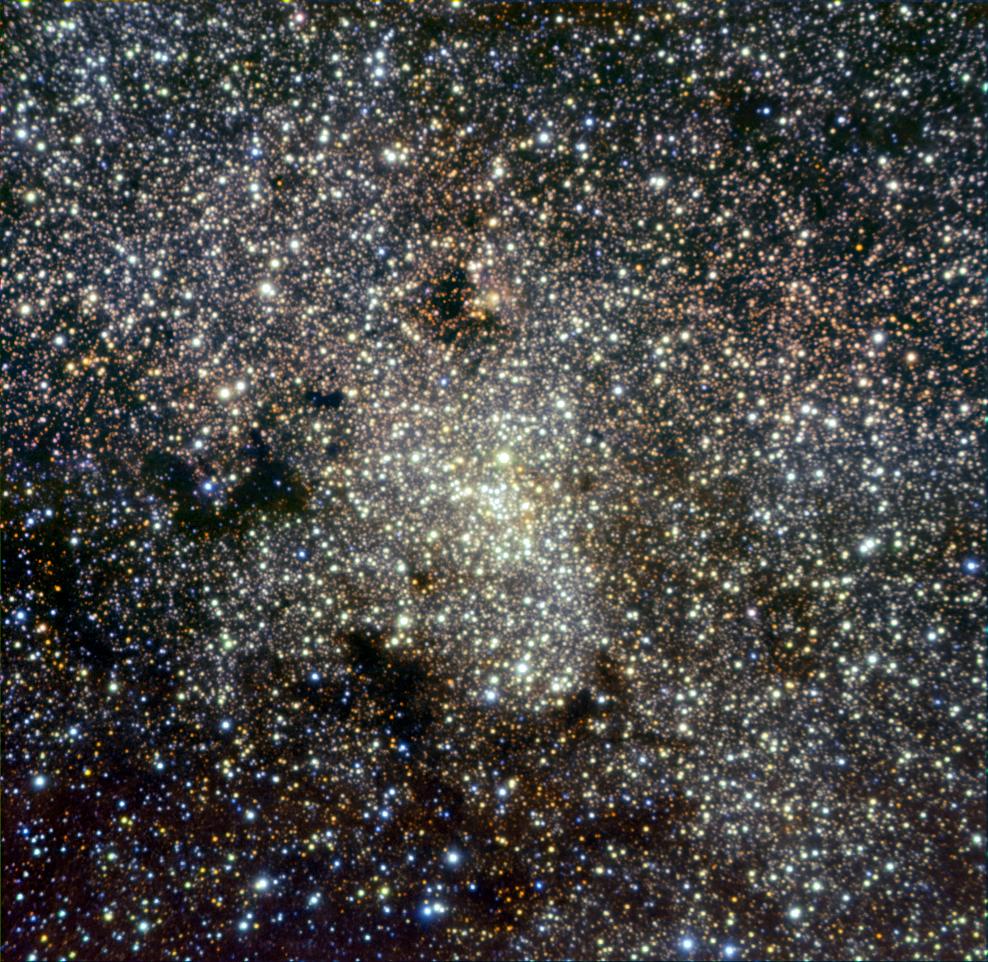

Looking into the Milky Way’s heart — ISAAC observes the Galactic Centre

The centre of our own galaxy, the Milky Way, is again in the sights of ESO telescopes. This time it’s the turn of ISAAC, the VLT’s near- and mid-infrared spectrometer and camera.

From Chile’s Atacama Desert, site of the ESO observatories, the Milky Way offers magnificent views, particularly in the southern hemisphere winter, when the central region of our galaxy is most visible (see eso0934). However, the Galactic Centre itself, located about 27 000 light-years away in the constellation of Sagittarius, hides behind thick clouds of interstellar dust, which appear as dark obscuring lanes in visible light, but which are transparent at longer wavelengths such as the infrared. In this image, the infrared observations clearly reveal the dense clustering of stars in the galactic core.

ESO telescopes have been tracking stars orbiting the centre of the Milky Way for more than 18 years, getting the highest resolution images of this area and providing a definitive proof of the existence of a supermassive black hole in the heart of our galaxy (read more in eso0226 and eso0846). Infrared flashes emitted by hot gas falling into the supermassive black hole have also been detected with ESO telescopes (see eso0330).

This representative-colour picture is composed of images taken by ISAAC at near-infrared wavelengths through 2.25, 2.09, and 1.71 µm narrowband filters (shown in red, green and blue respectively). It covers a field of view of 2.5 arcminutes.

Credit: ESO/R. Schoedel